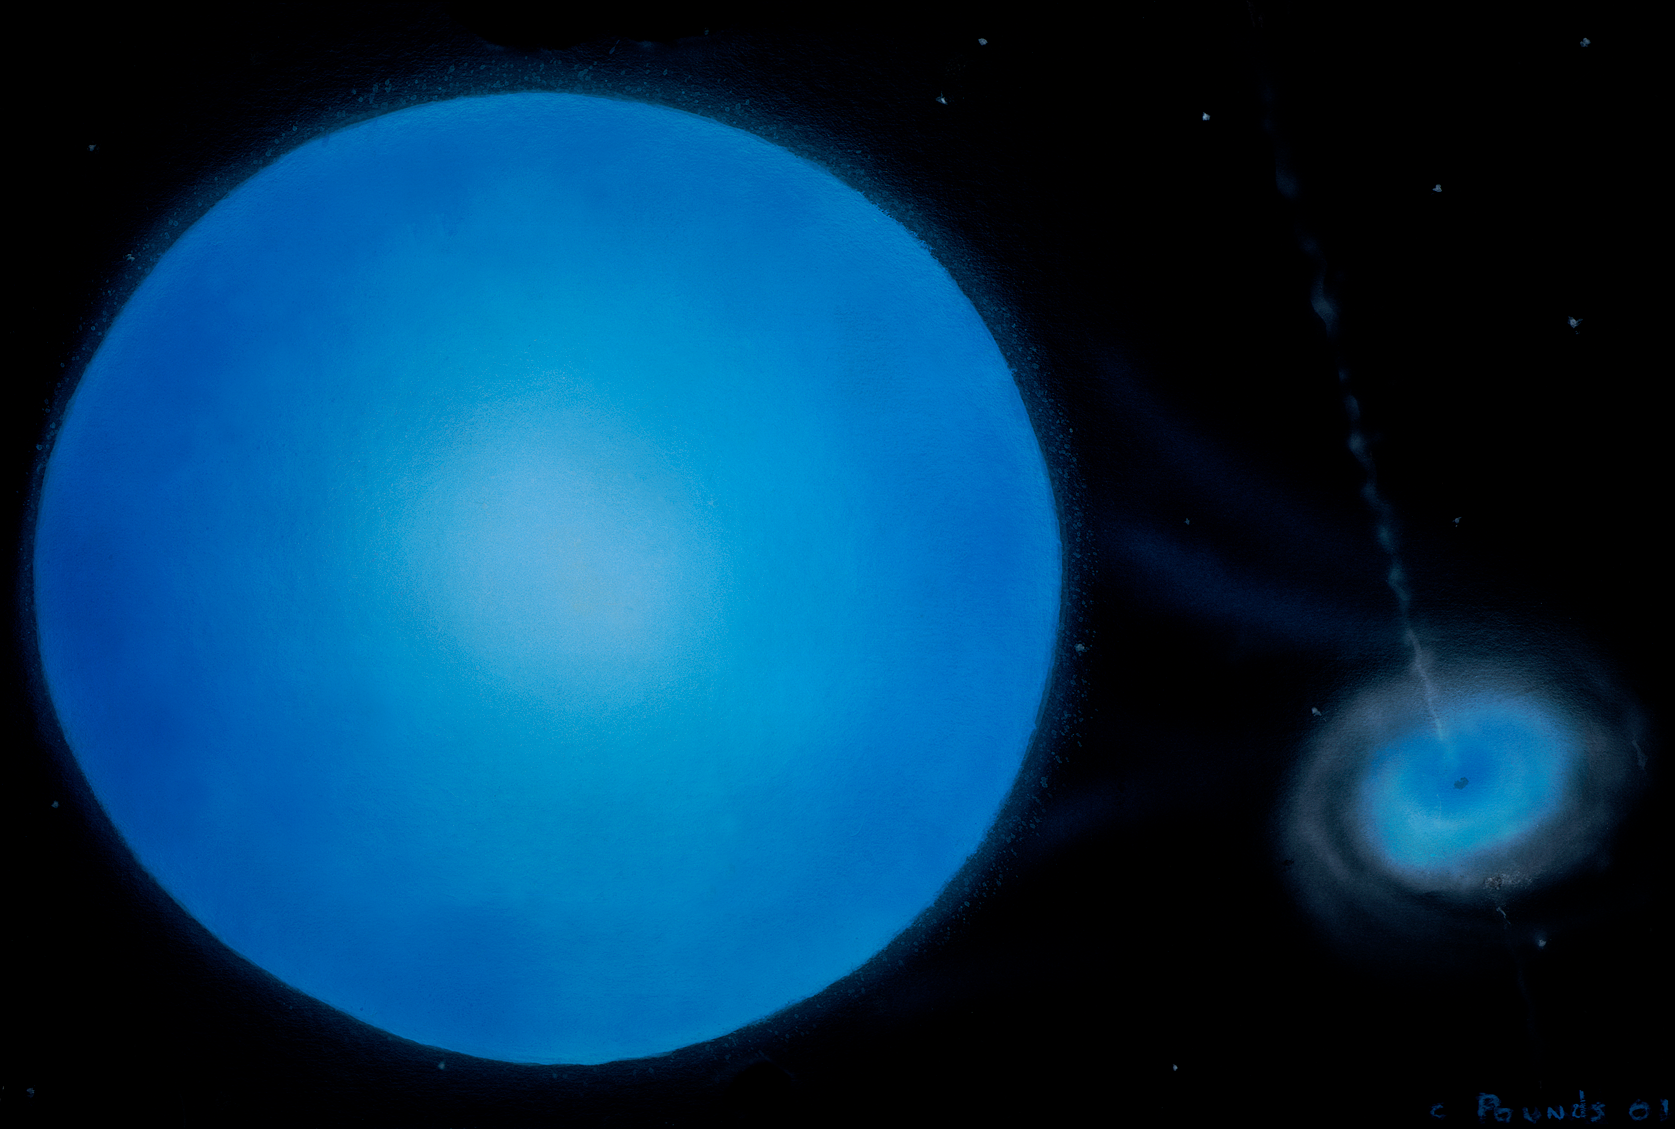

The Big One That (Almost) Got Away

A painting of the LS 5039 system from a vantage point near the the neutron star or black hole. Gases from the massive, blue star are pulled by gravity into a hot accretion disk swirling around the neutron star or black hole. Some of this material is then ejected in fast moving jets originating from the center of the disk.

Credit: Bill Pounds